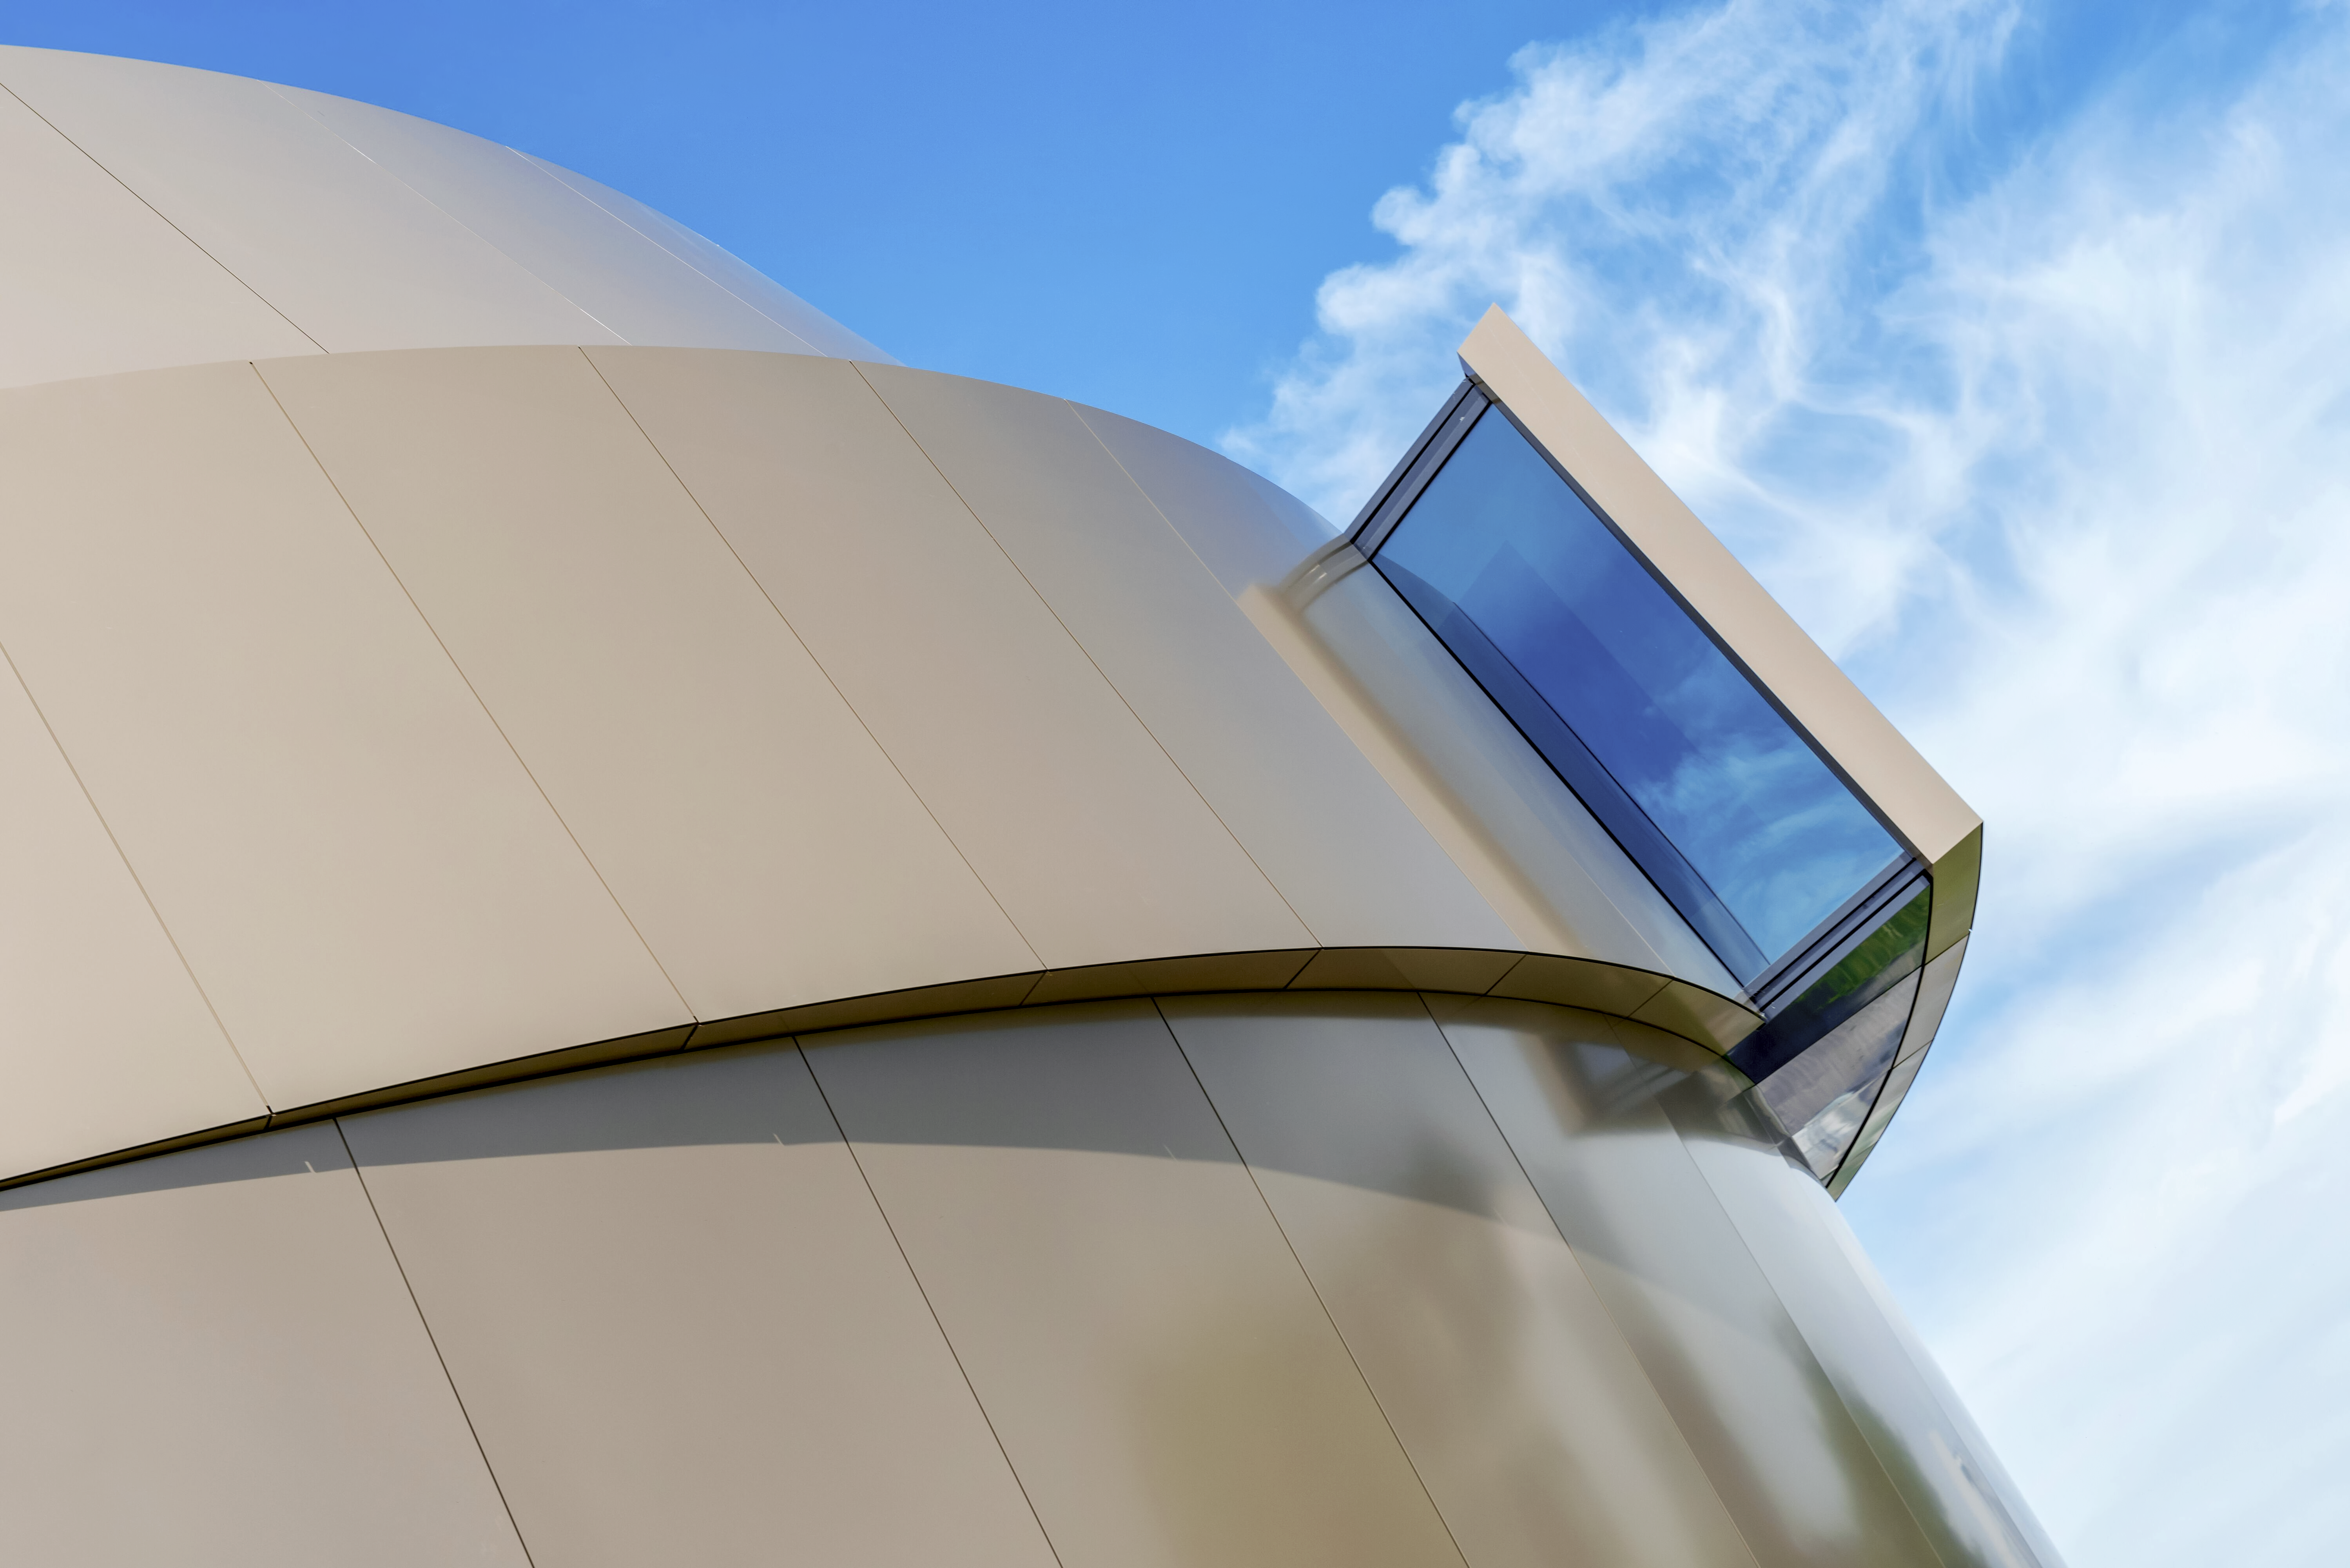

Window on the Universe

A skylight window on the side of the ESO Supernova Planetarium & Visitor Centre, the new astronomy education centre at ESO's Garching, Germany headquarters. Inside visitors can visit exhibits and watch planetarium shows to learn about astronomy, from the beginning of the universe to tomorrow's cutting-edge telescopes. The building's dynamic, curving shape is inspired by a close binary star system approaching one of the universe's brightest events: a supernova.

Credit: Brillux, Sven Rahm Fotografie